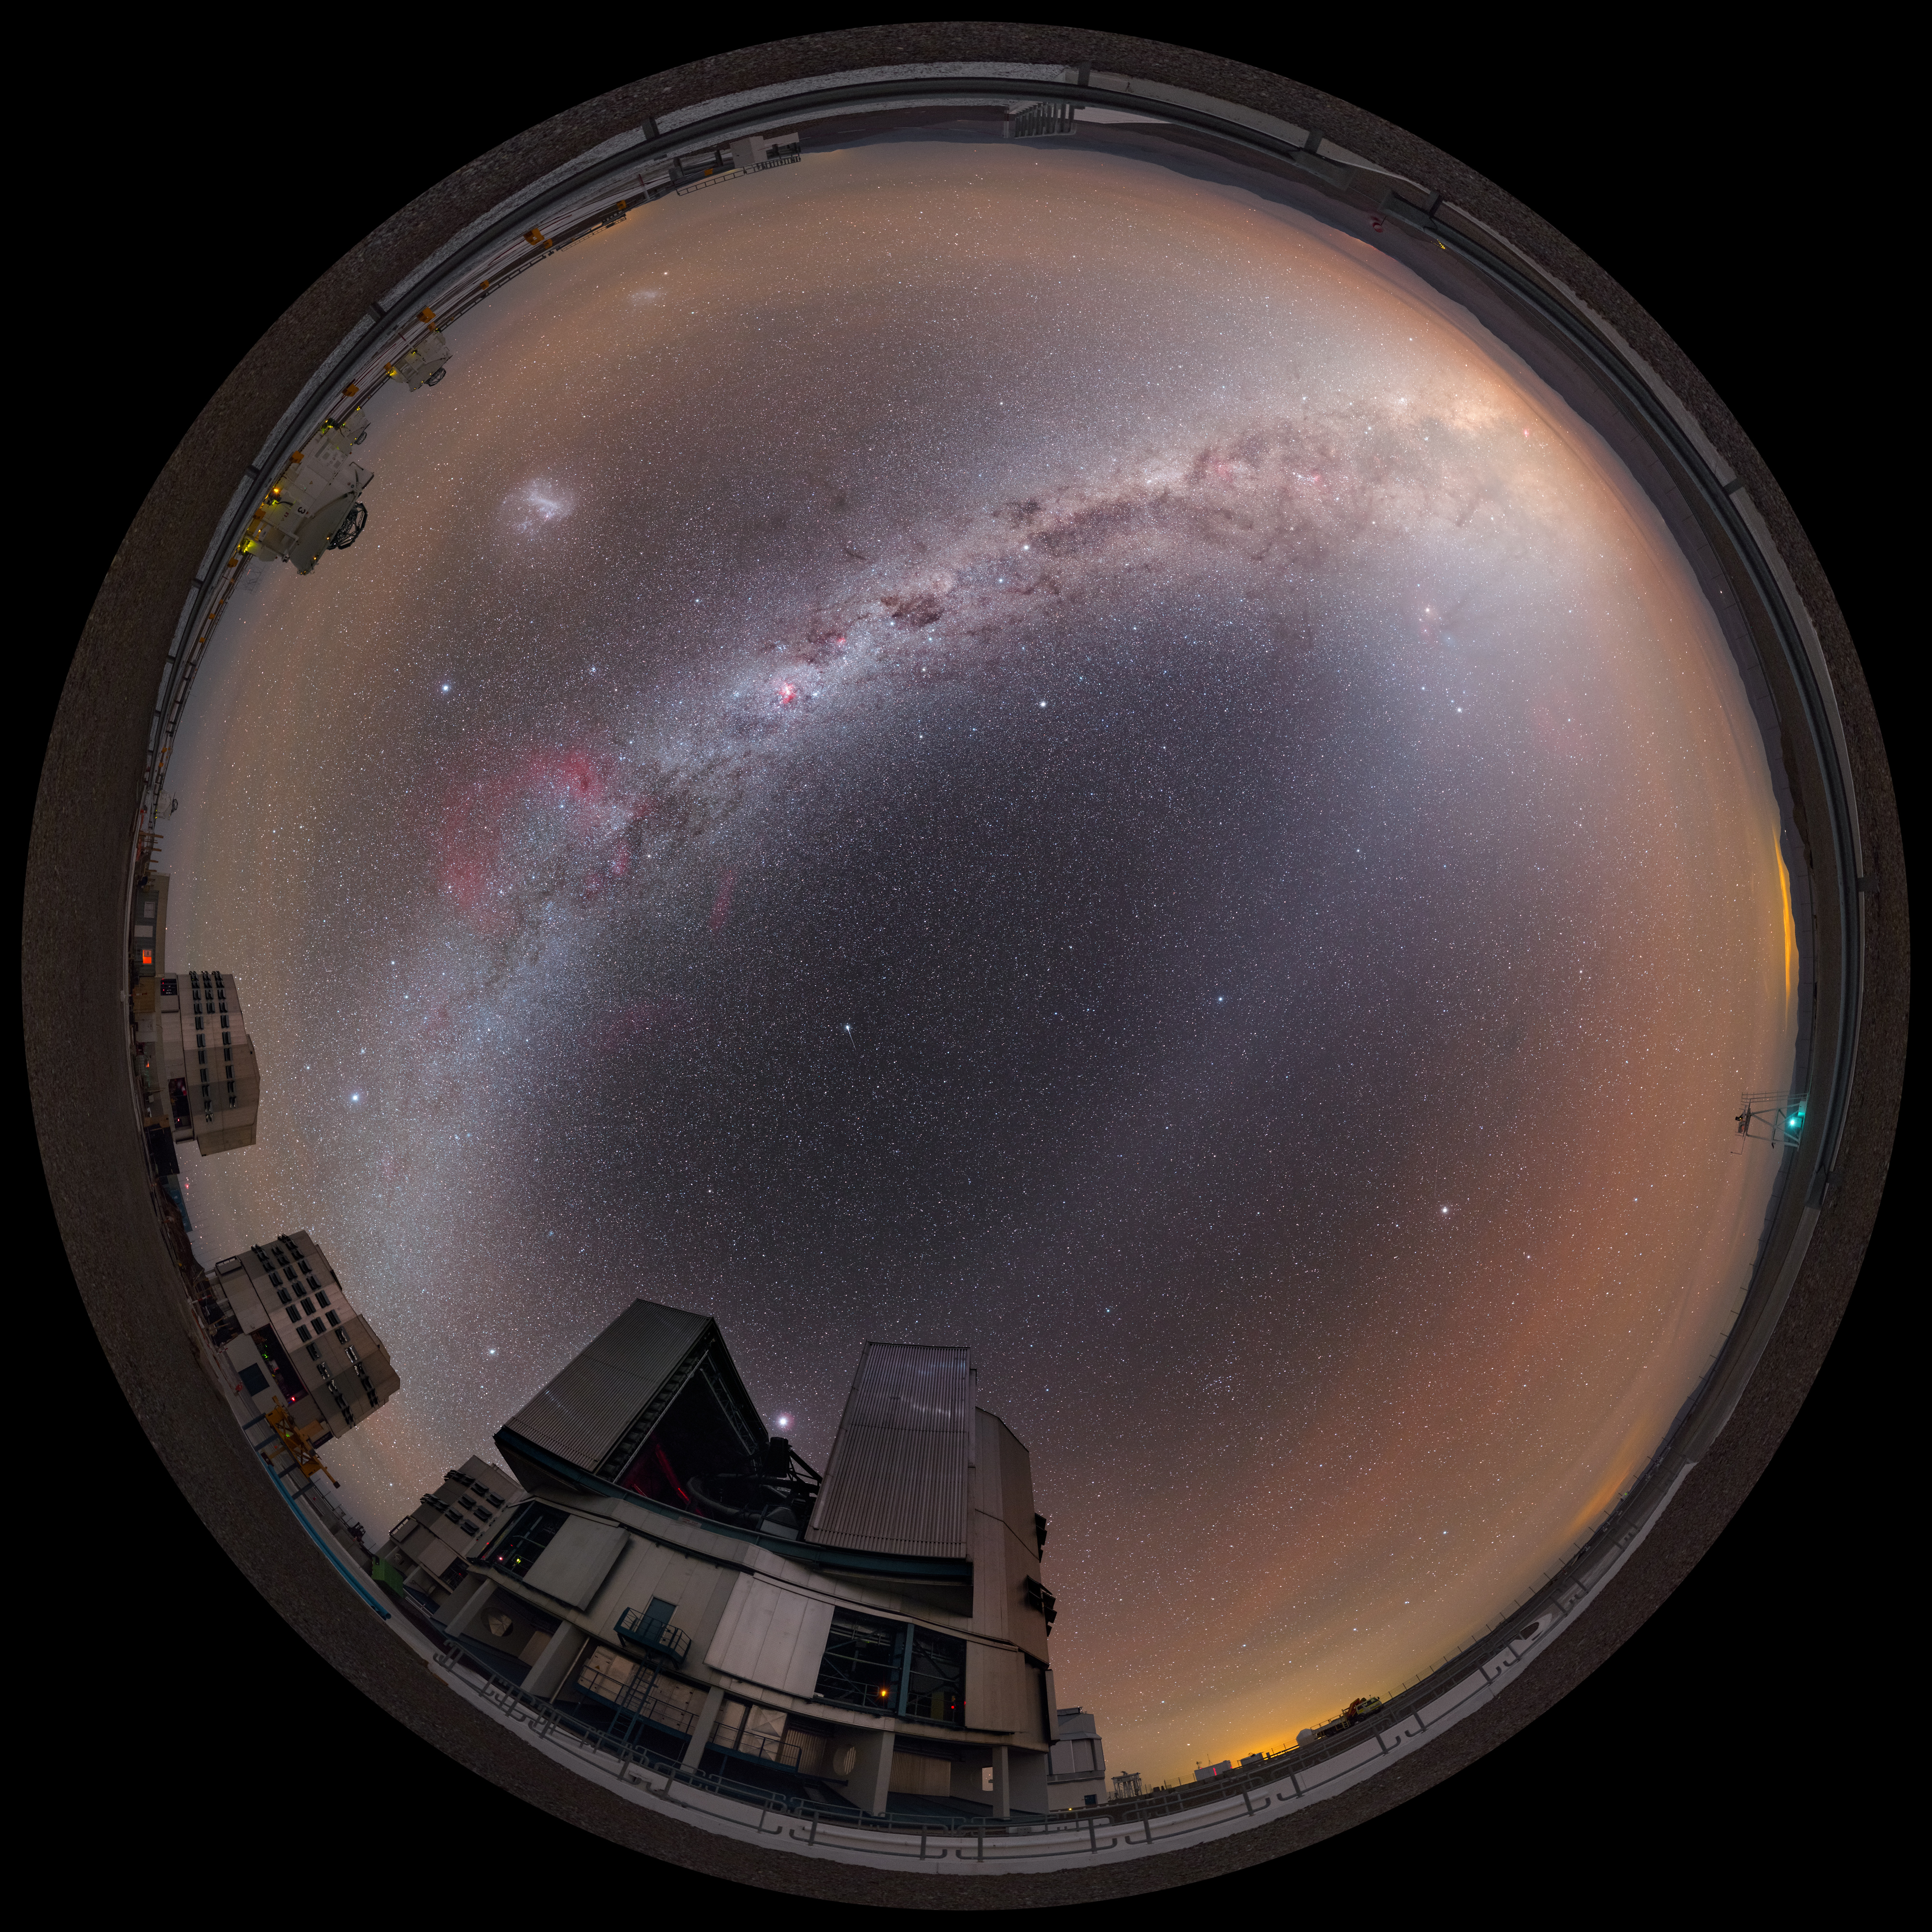

Night sky gems over the Very Large Telescope

The Milky Way arches over ESO's Very Large Telescope (VLT), located at Paranal Observatory in northern Chile, in this fulldome fish-eye view. Many night sky gems are visible including the Large Magellanic Cloud and the planet Jupiter (just above the foreground 8.2-metre Unit Telescope).

Credit: P. Horálek/ESO